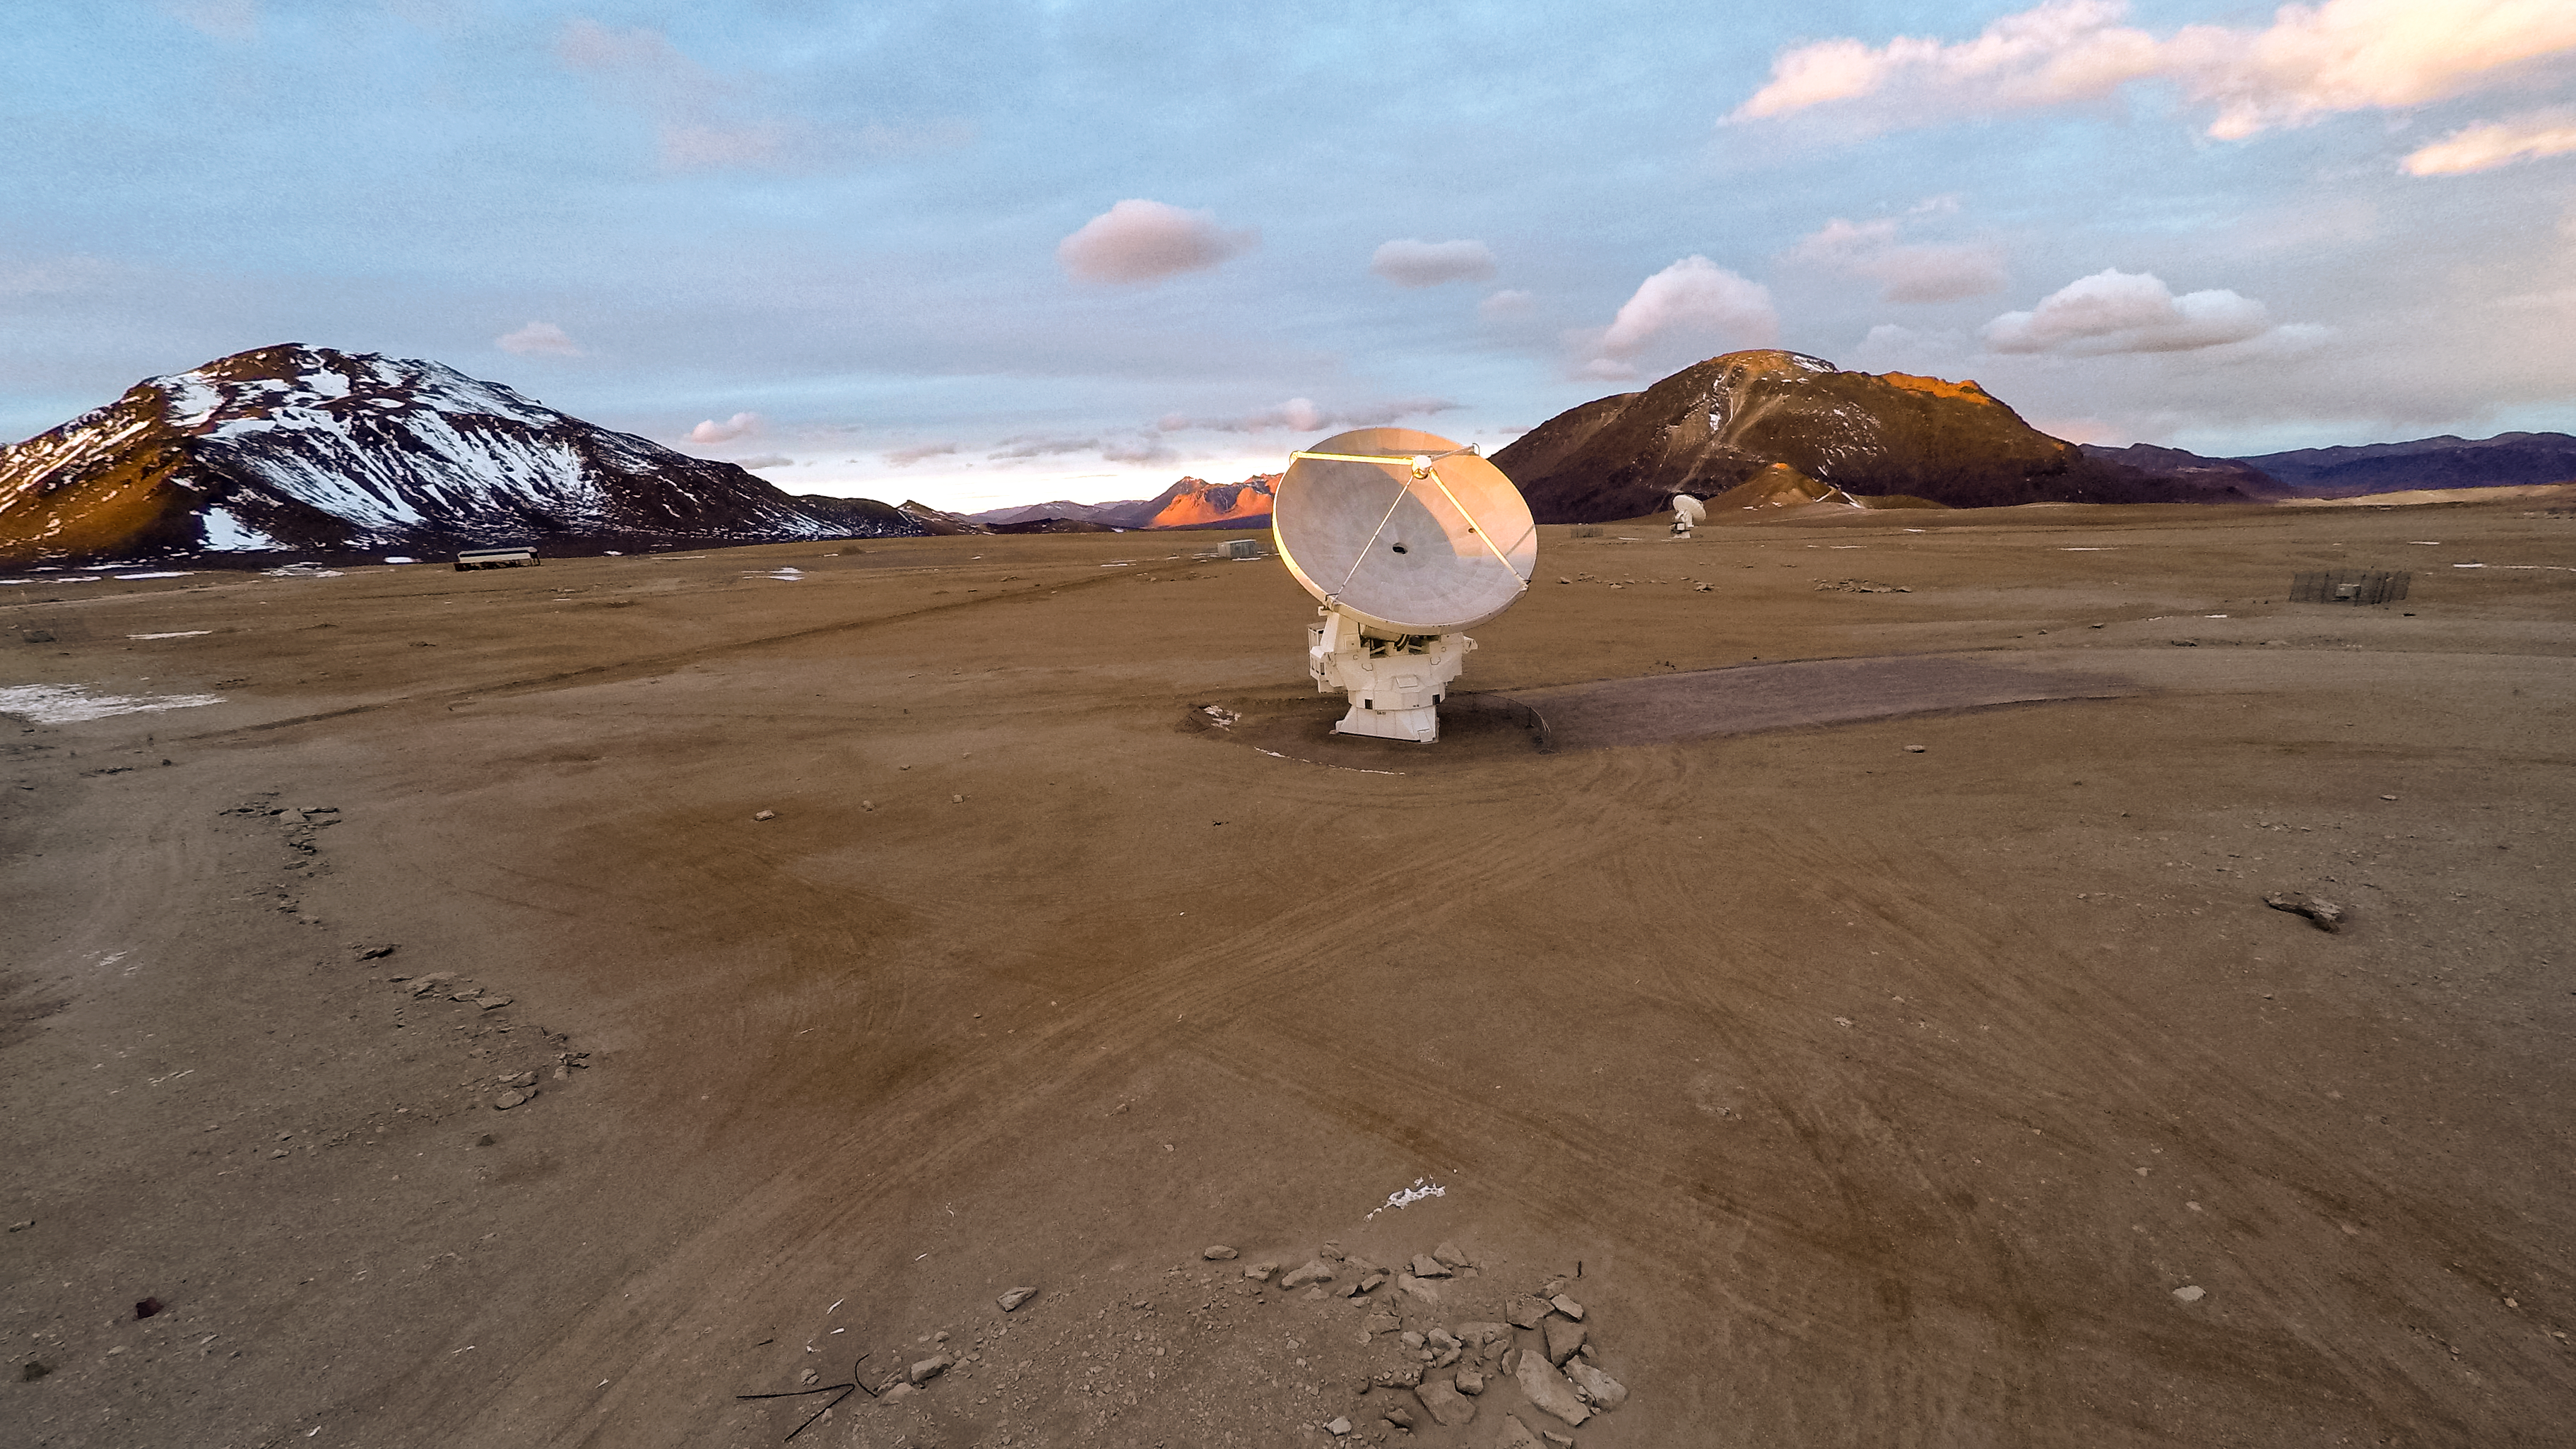

The spread of ALMA

The Atacama Large Millimeter Array (ALMA) is situated more than 5000 metres above sea level in the Chilean desert, on the Chajnantor plateau. Here, the dry air and thin atmosphere allow a spectacular view into the Universe and make it the perfect place for such a sensitive telescope. Just one (and another much further away) of the telescope's 66 antennas is pictured here, dwarfed by the stunning landscape for miles around.

Credit: M. Struik (CERN)/ESO